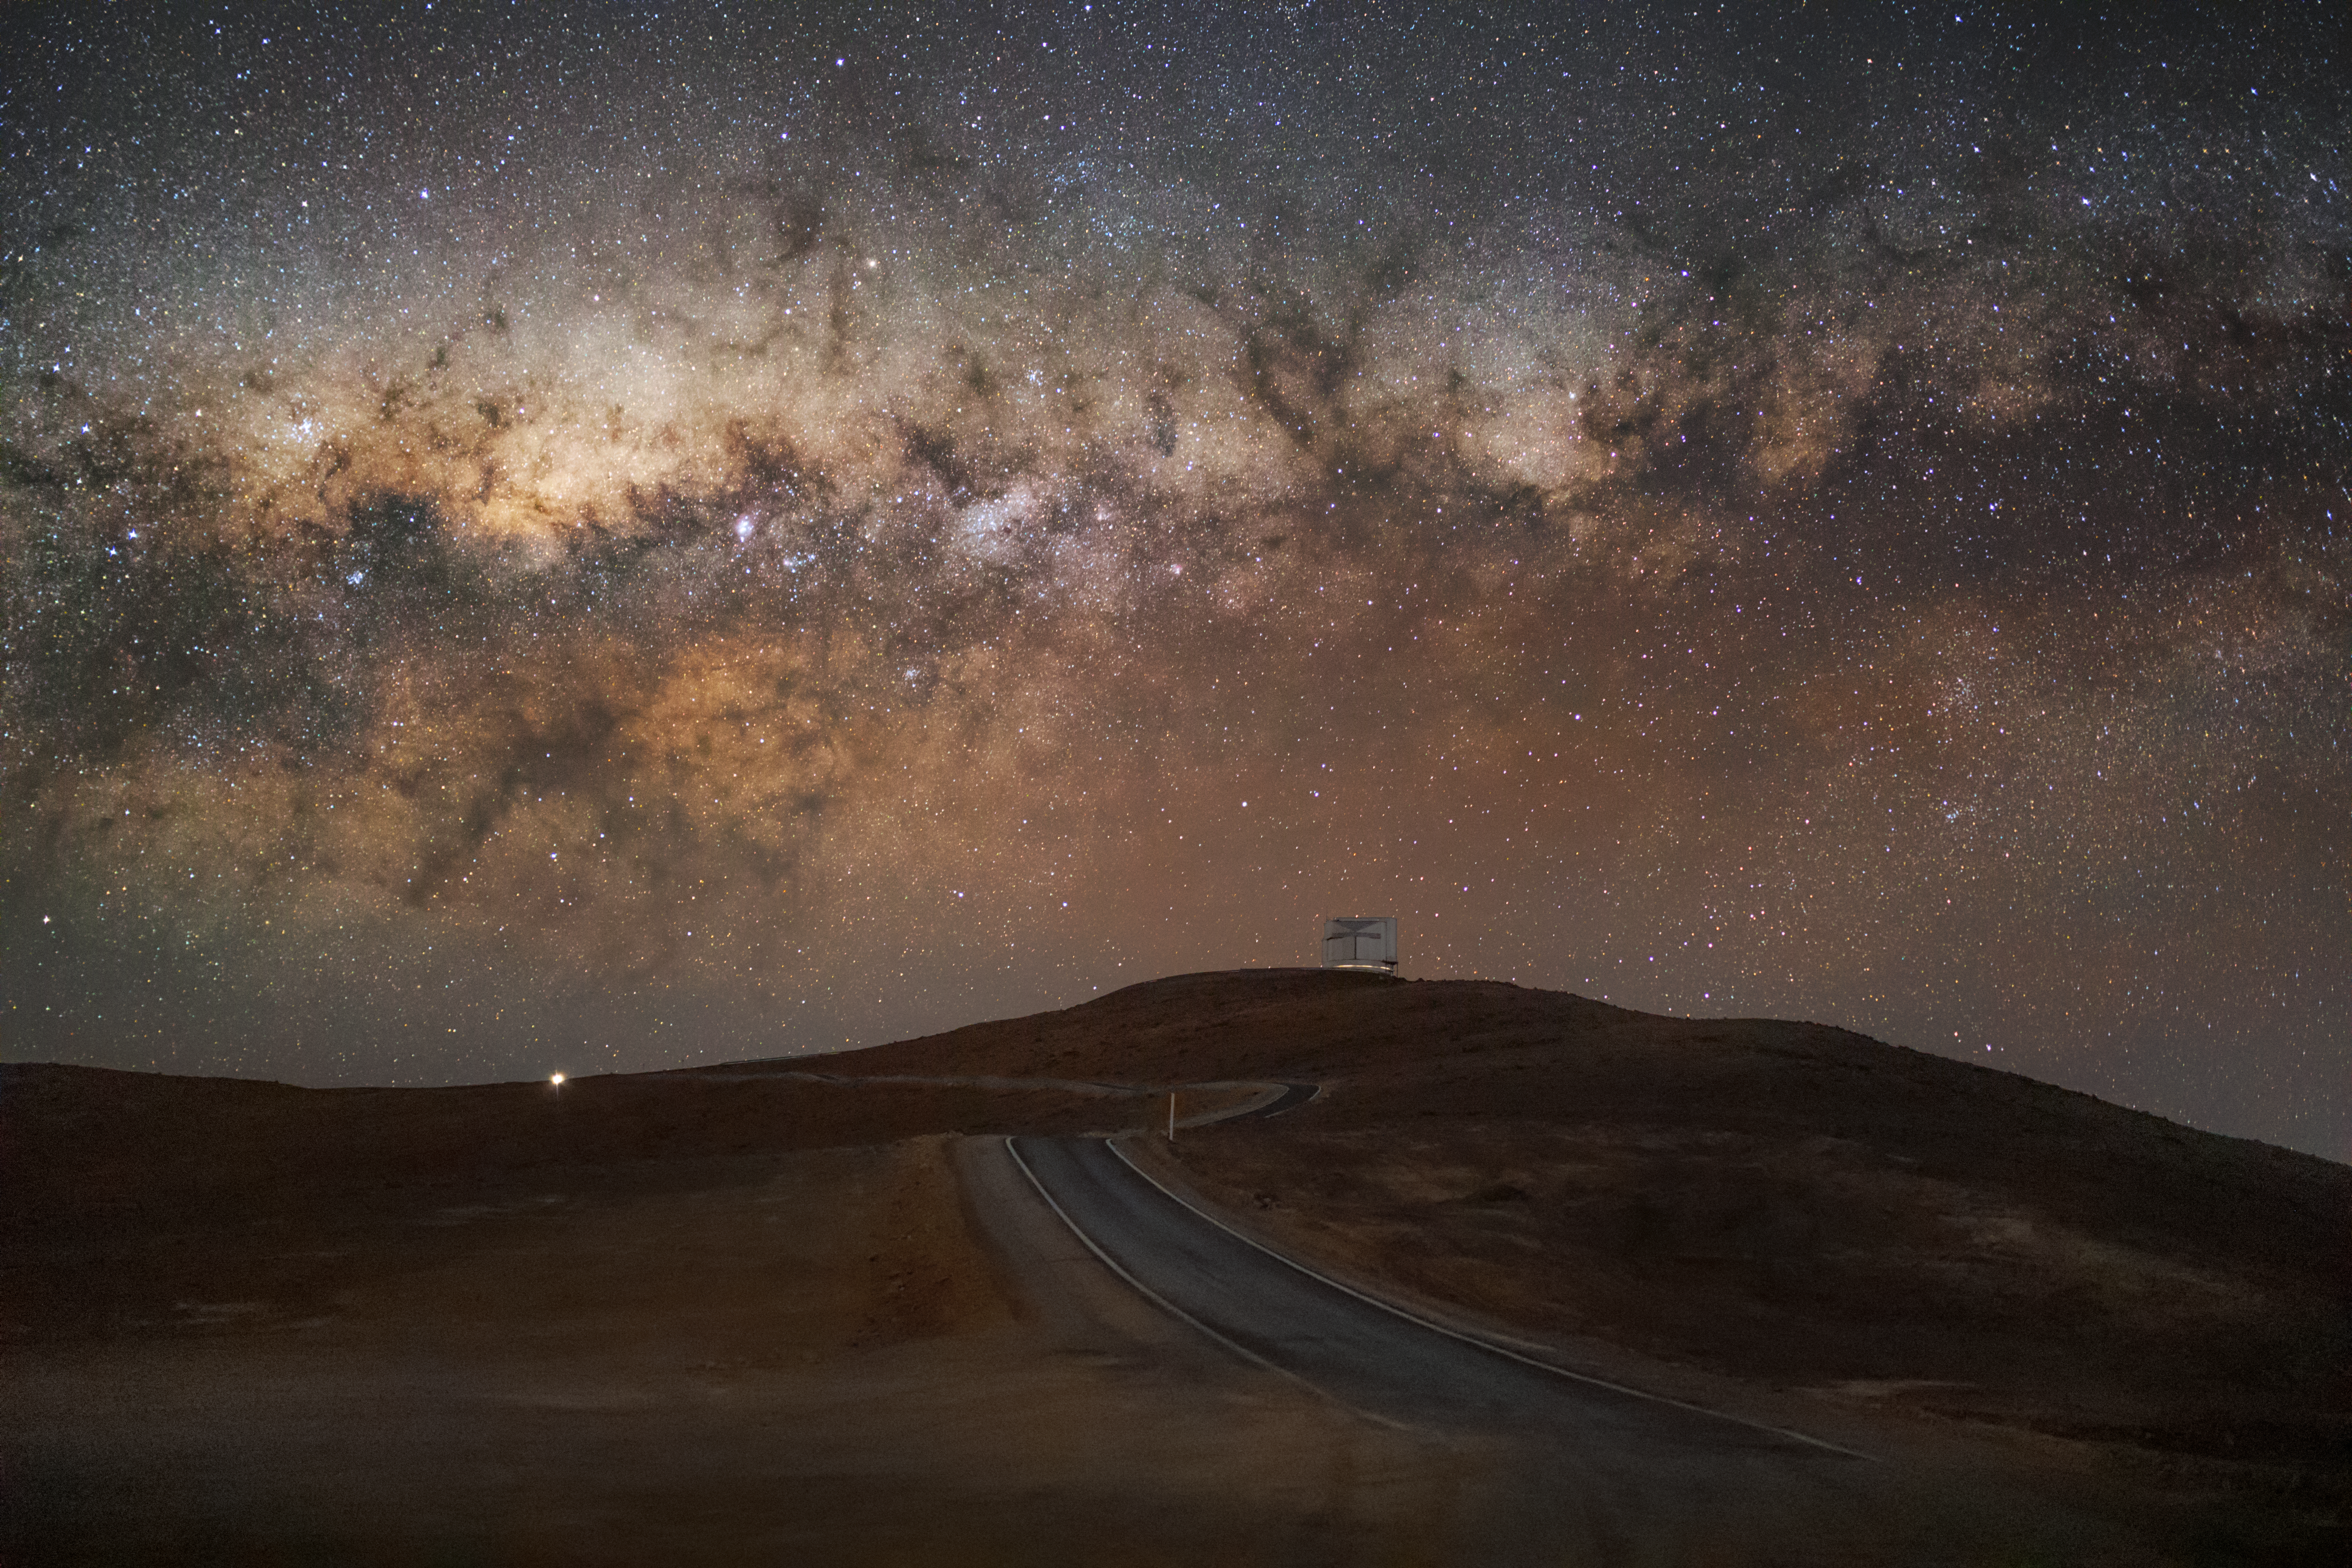

A rift in the sky

Dark lines criss-cross the Chilean sky at ESO’s Paranal Observatory, making the brightest region of the Milky Way play hide-and-seek with ESO’s VISTA telescope.

These lines, known as the Great Rift, are immense clouds of gas and dust located between the Solar System and the internal regions of the Milky Way. These clouds absorb most of the visible light trying to reach us from the billions of stars in the centre of our galaxy. Nonetheless, astronomers are still able to probe the inner Milky Way by observing infrared and radio light, which passes through the clouds without being absorbed, allowing us to literally “look through” the great rift.

Part of ESO’s Paranal Observatory, the Visible and Infrared Survey Telescope for Astronomy (VISTA) is located on the peak next door to the one where the ESO Very Large Telescope (VLT) is perched. It is one of the largest telescopes for stellar surveys in the infrared, helping astronomers map the Universe and shed light on many cosmic mysteries such as the evolution of galaxies.

Credit: ESO/ M. Zamani